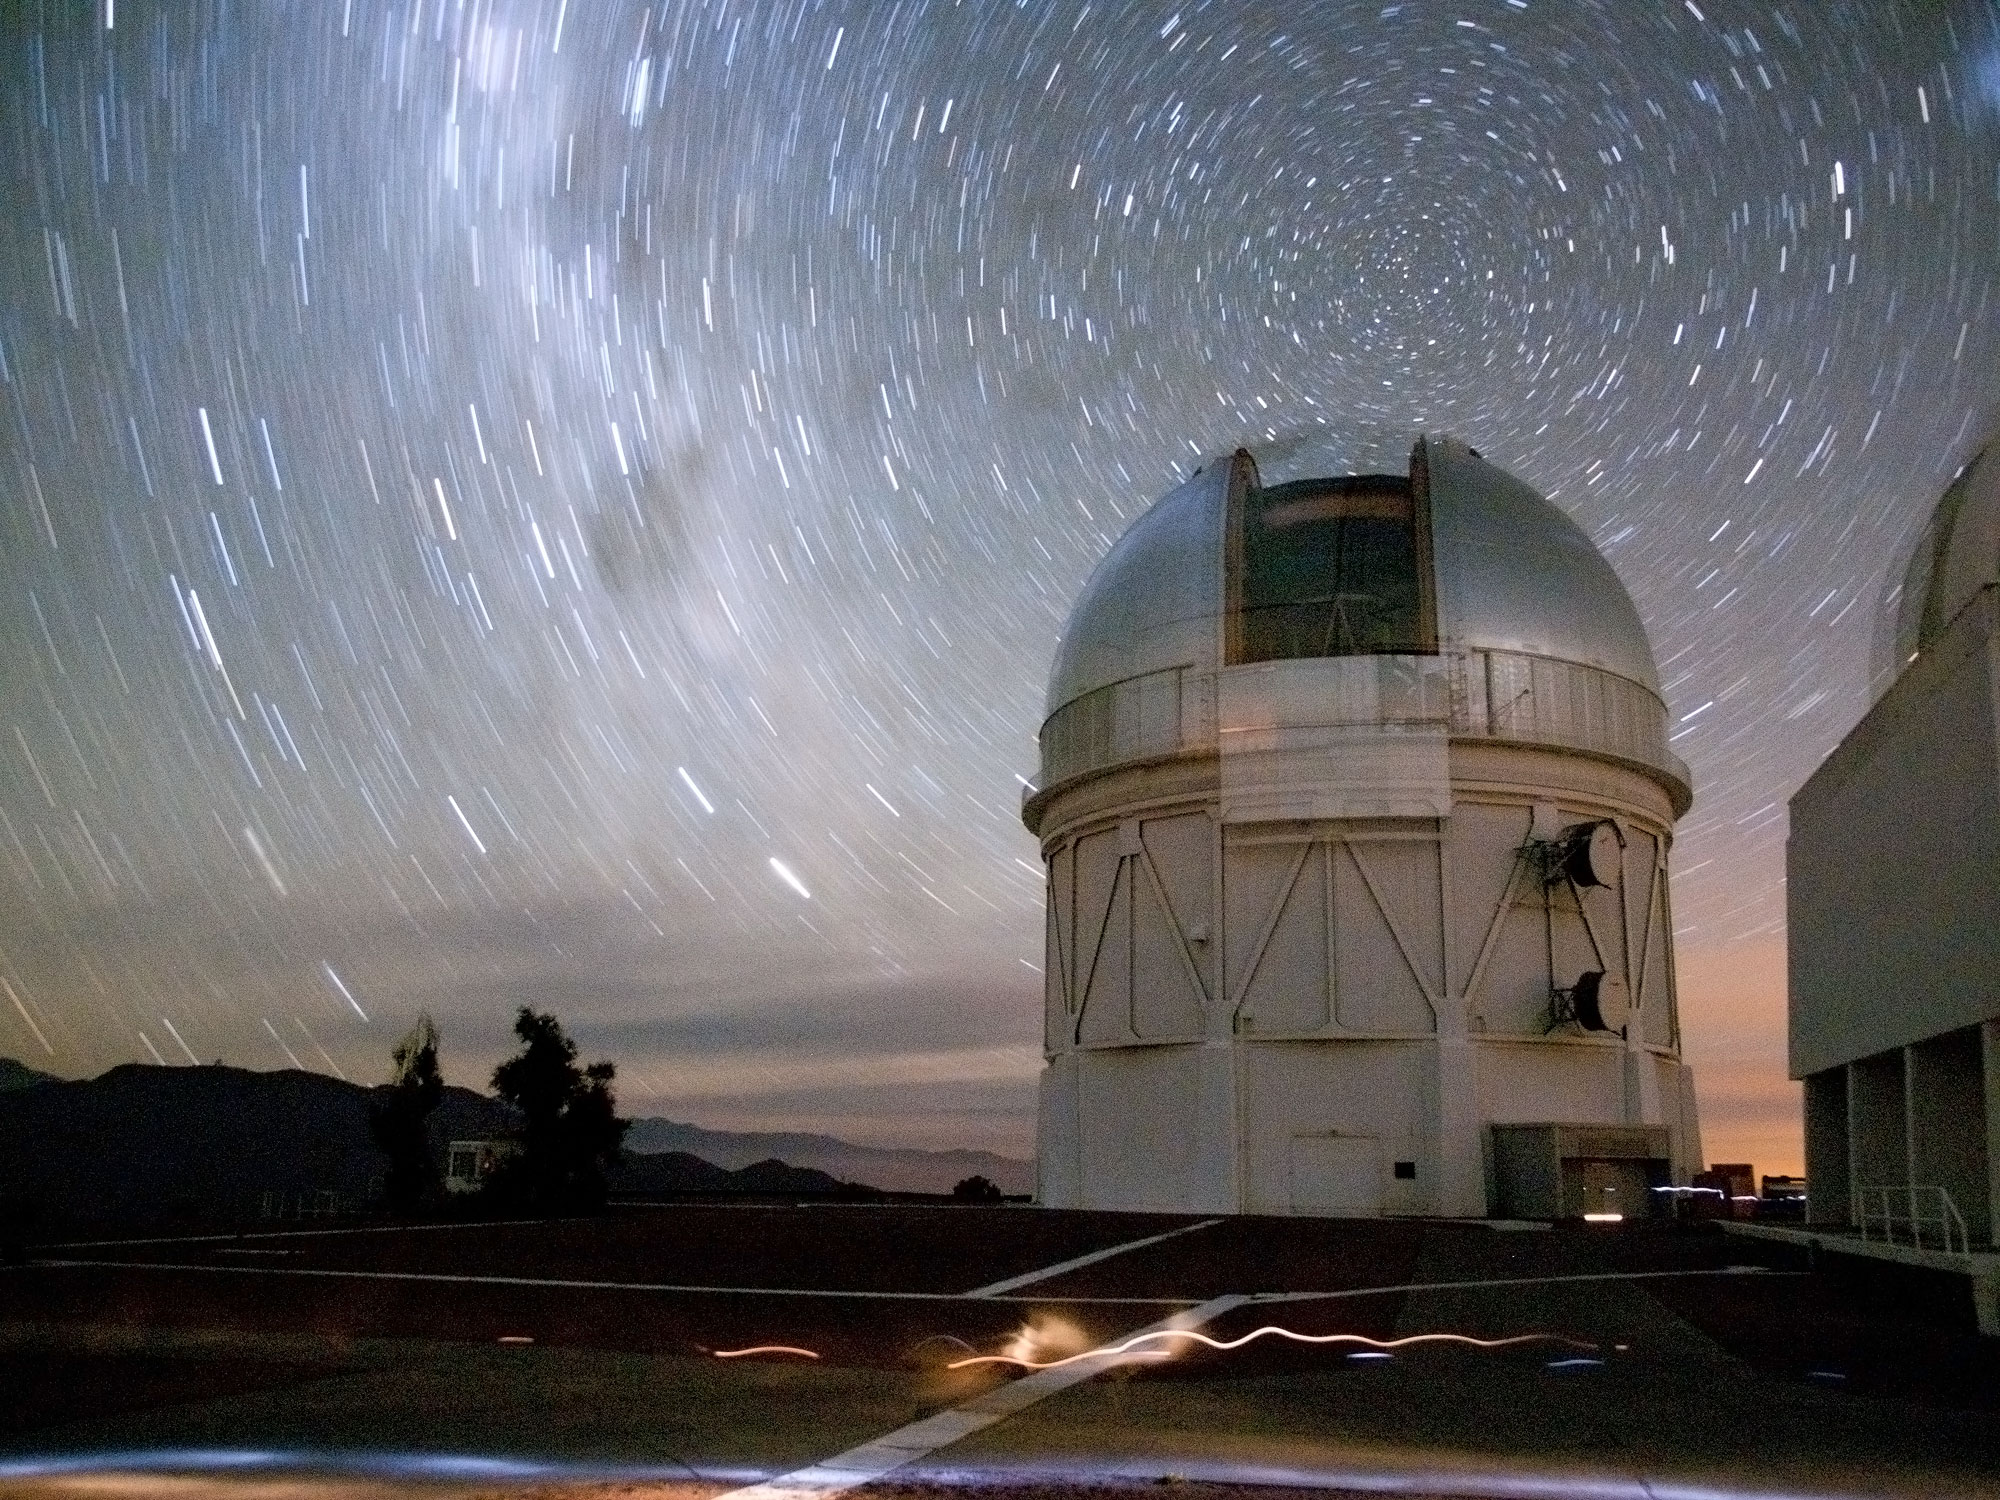

Dark Energy Camera Dedication Begins Celebration of 50th Anniversary of Cerro Tololo Inter-American Observatory

Star trails are formed in this long exposure image of the Blanco 4-m Telescope on CTIO

Credit: T. Abbott & CTIO/NOAO/AURA/NSF